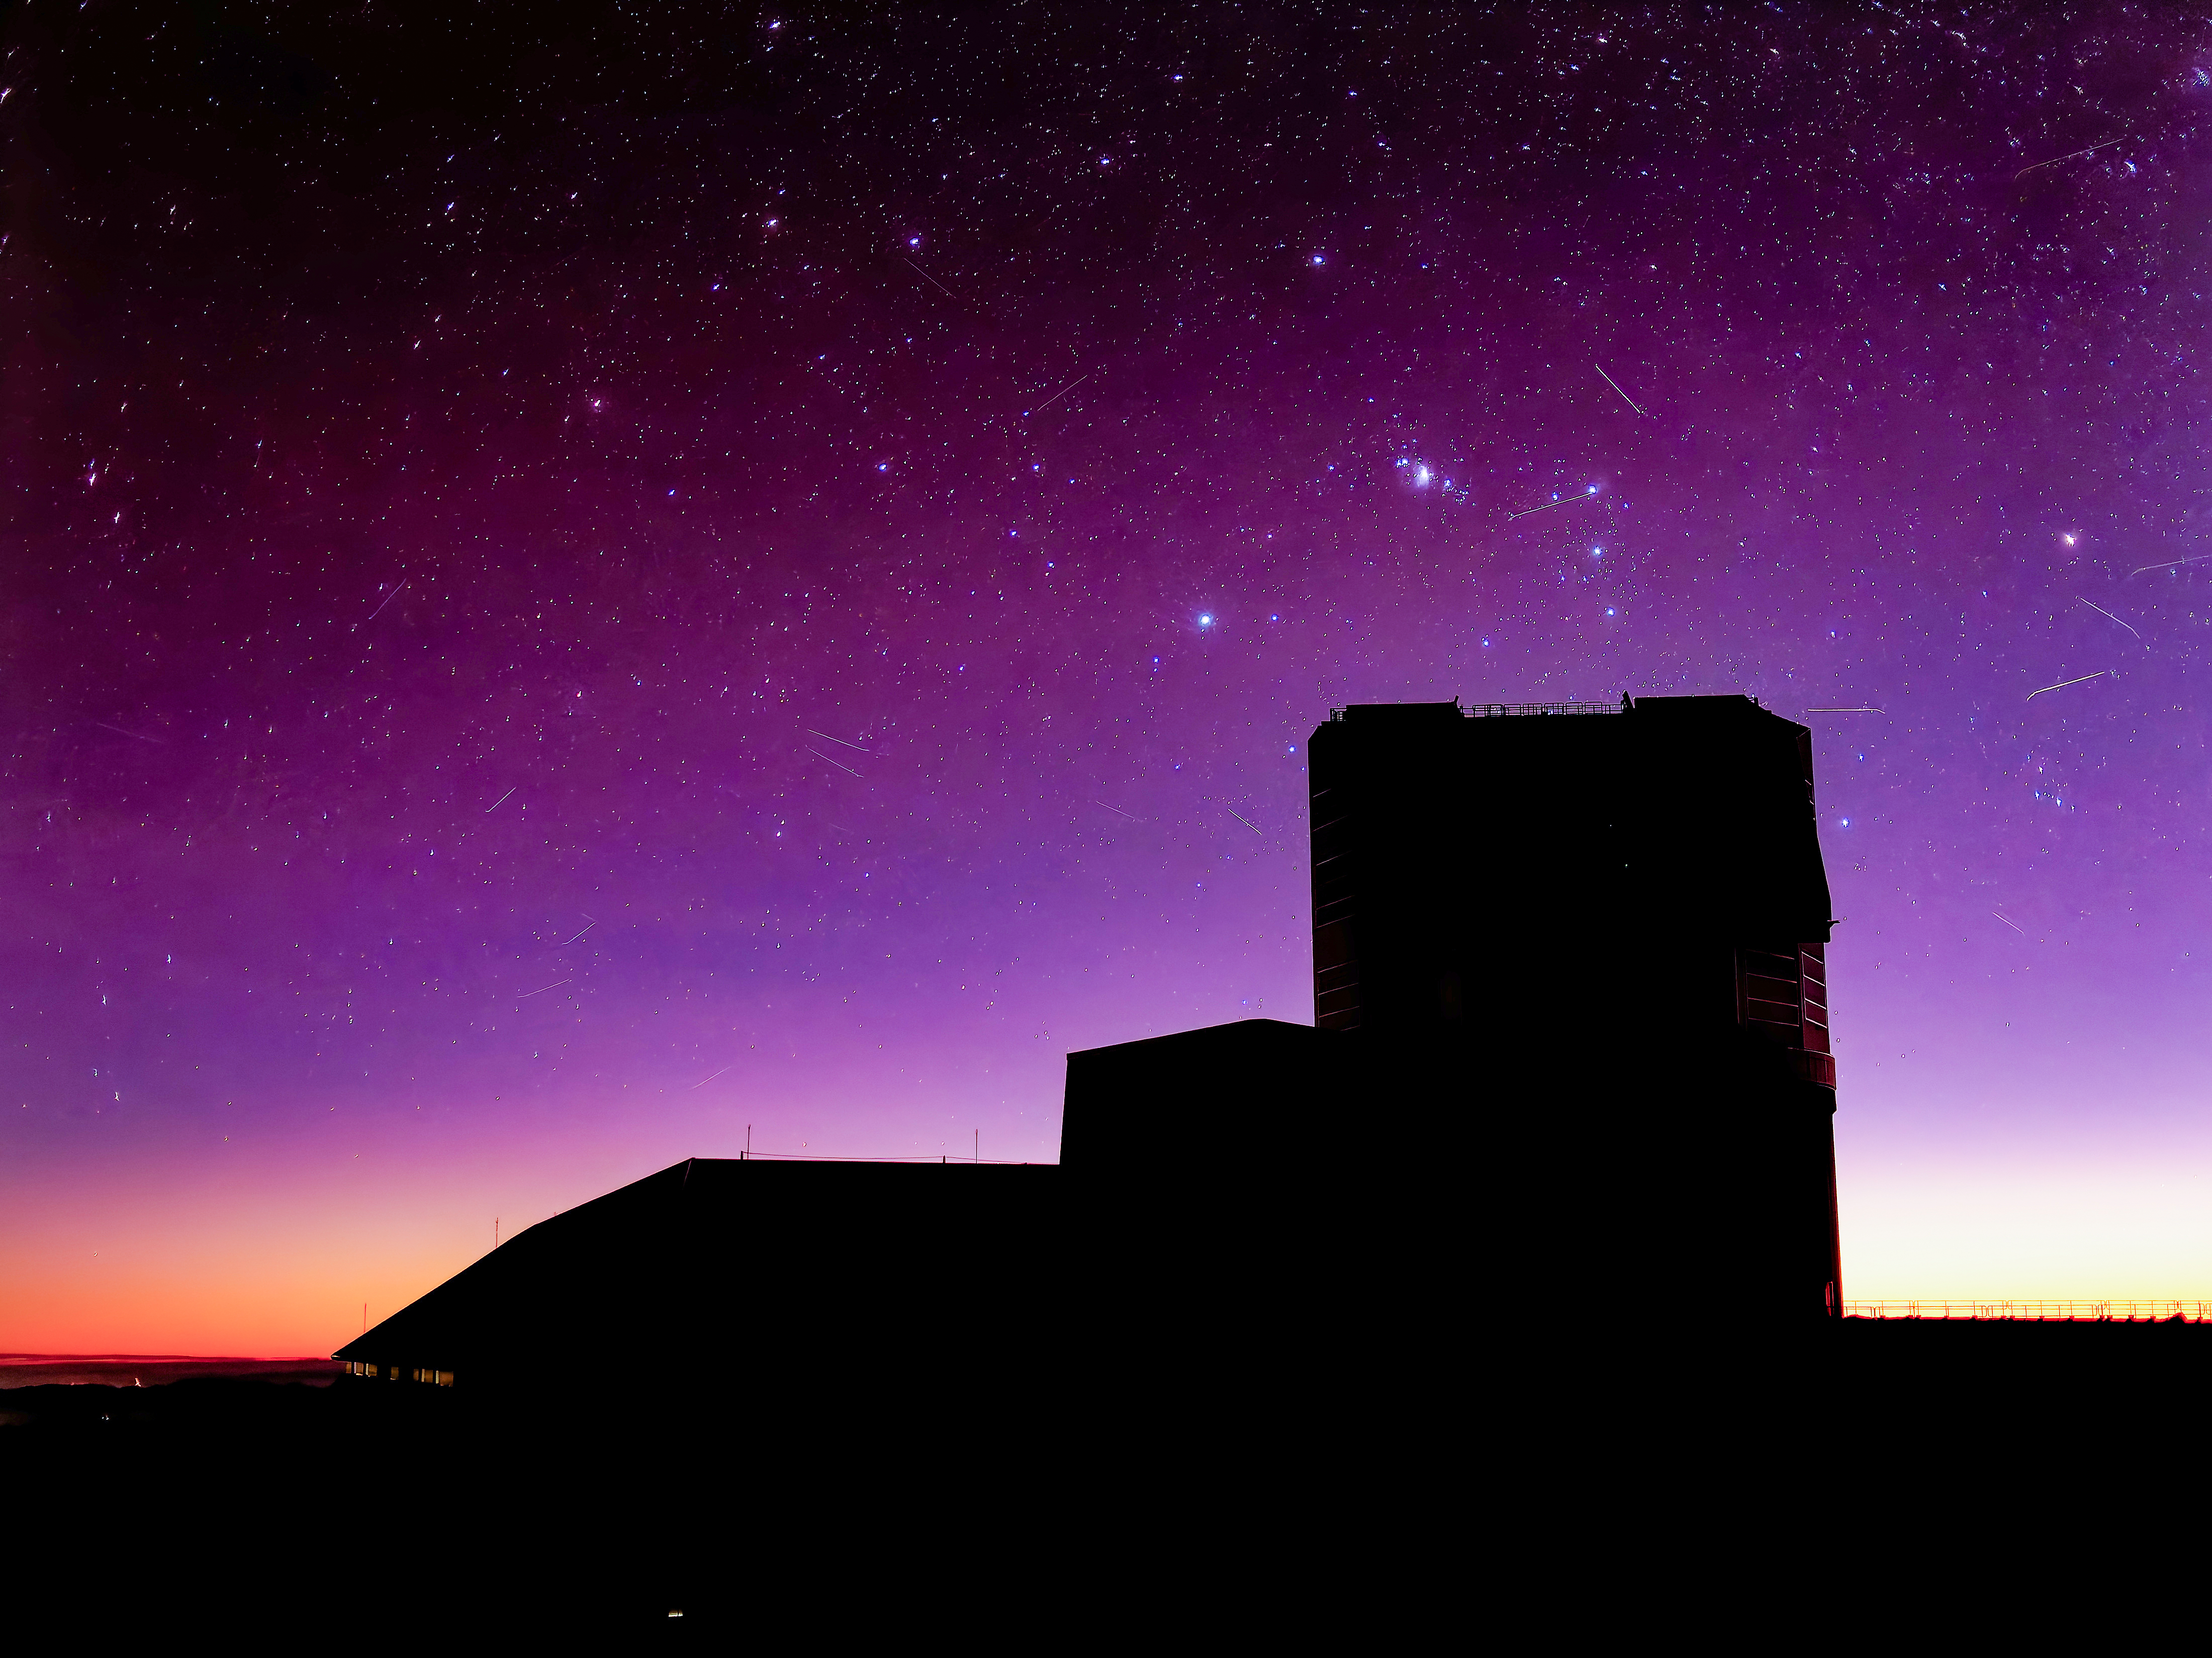

Rubin Silhouette

The silhouette of NSF-DOE Vera C. Rubin Observatory is seen against the late evening sky. Satellites streak across the sky in this long-exposure image.

Credit: RubinObs/NSF/DOE/NOIRLab/SLAC/AURA/W. O'Mullane